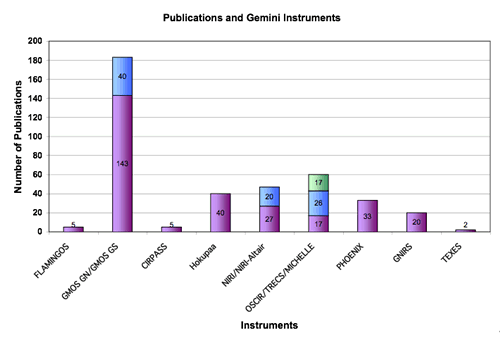

Gemini North and South instruments and the number of papers

Gemini North and South instruments and the number of papers they have produced up to the end of 2005.

Credit: International Gemini Observatory/NOIRLab/NSF/AURA